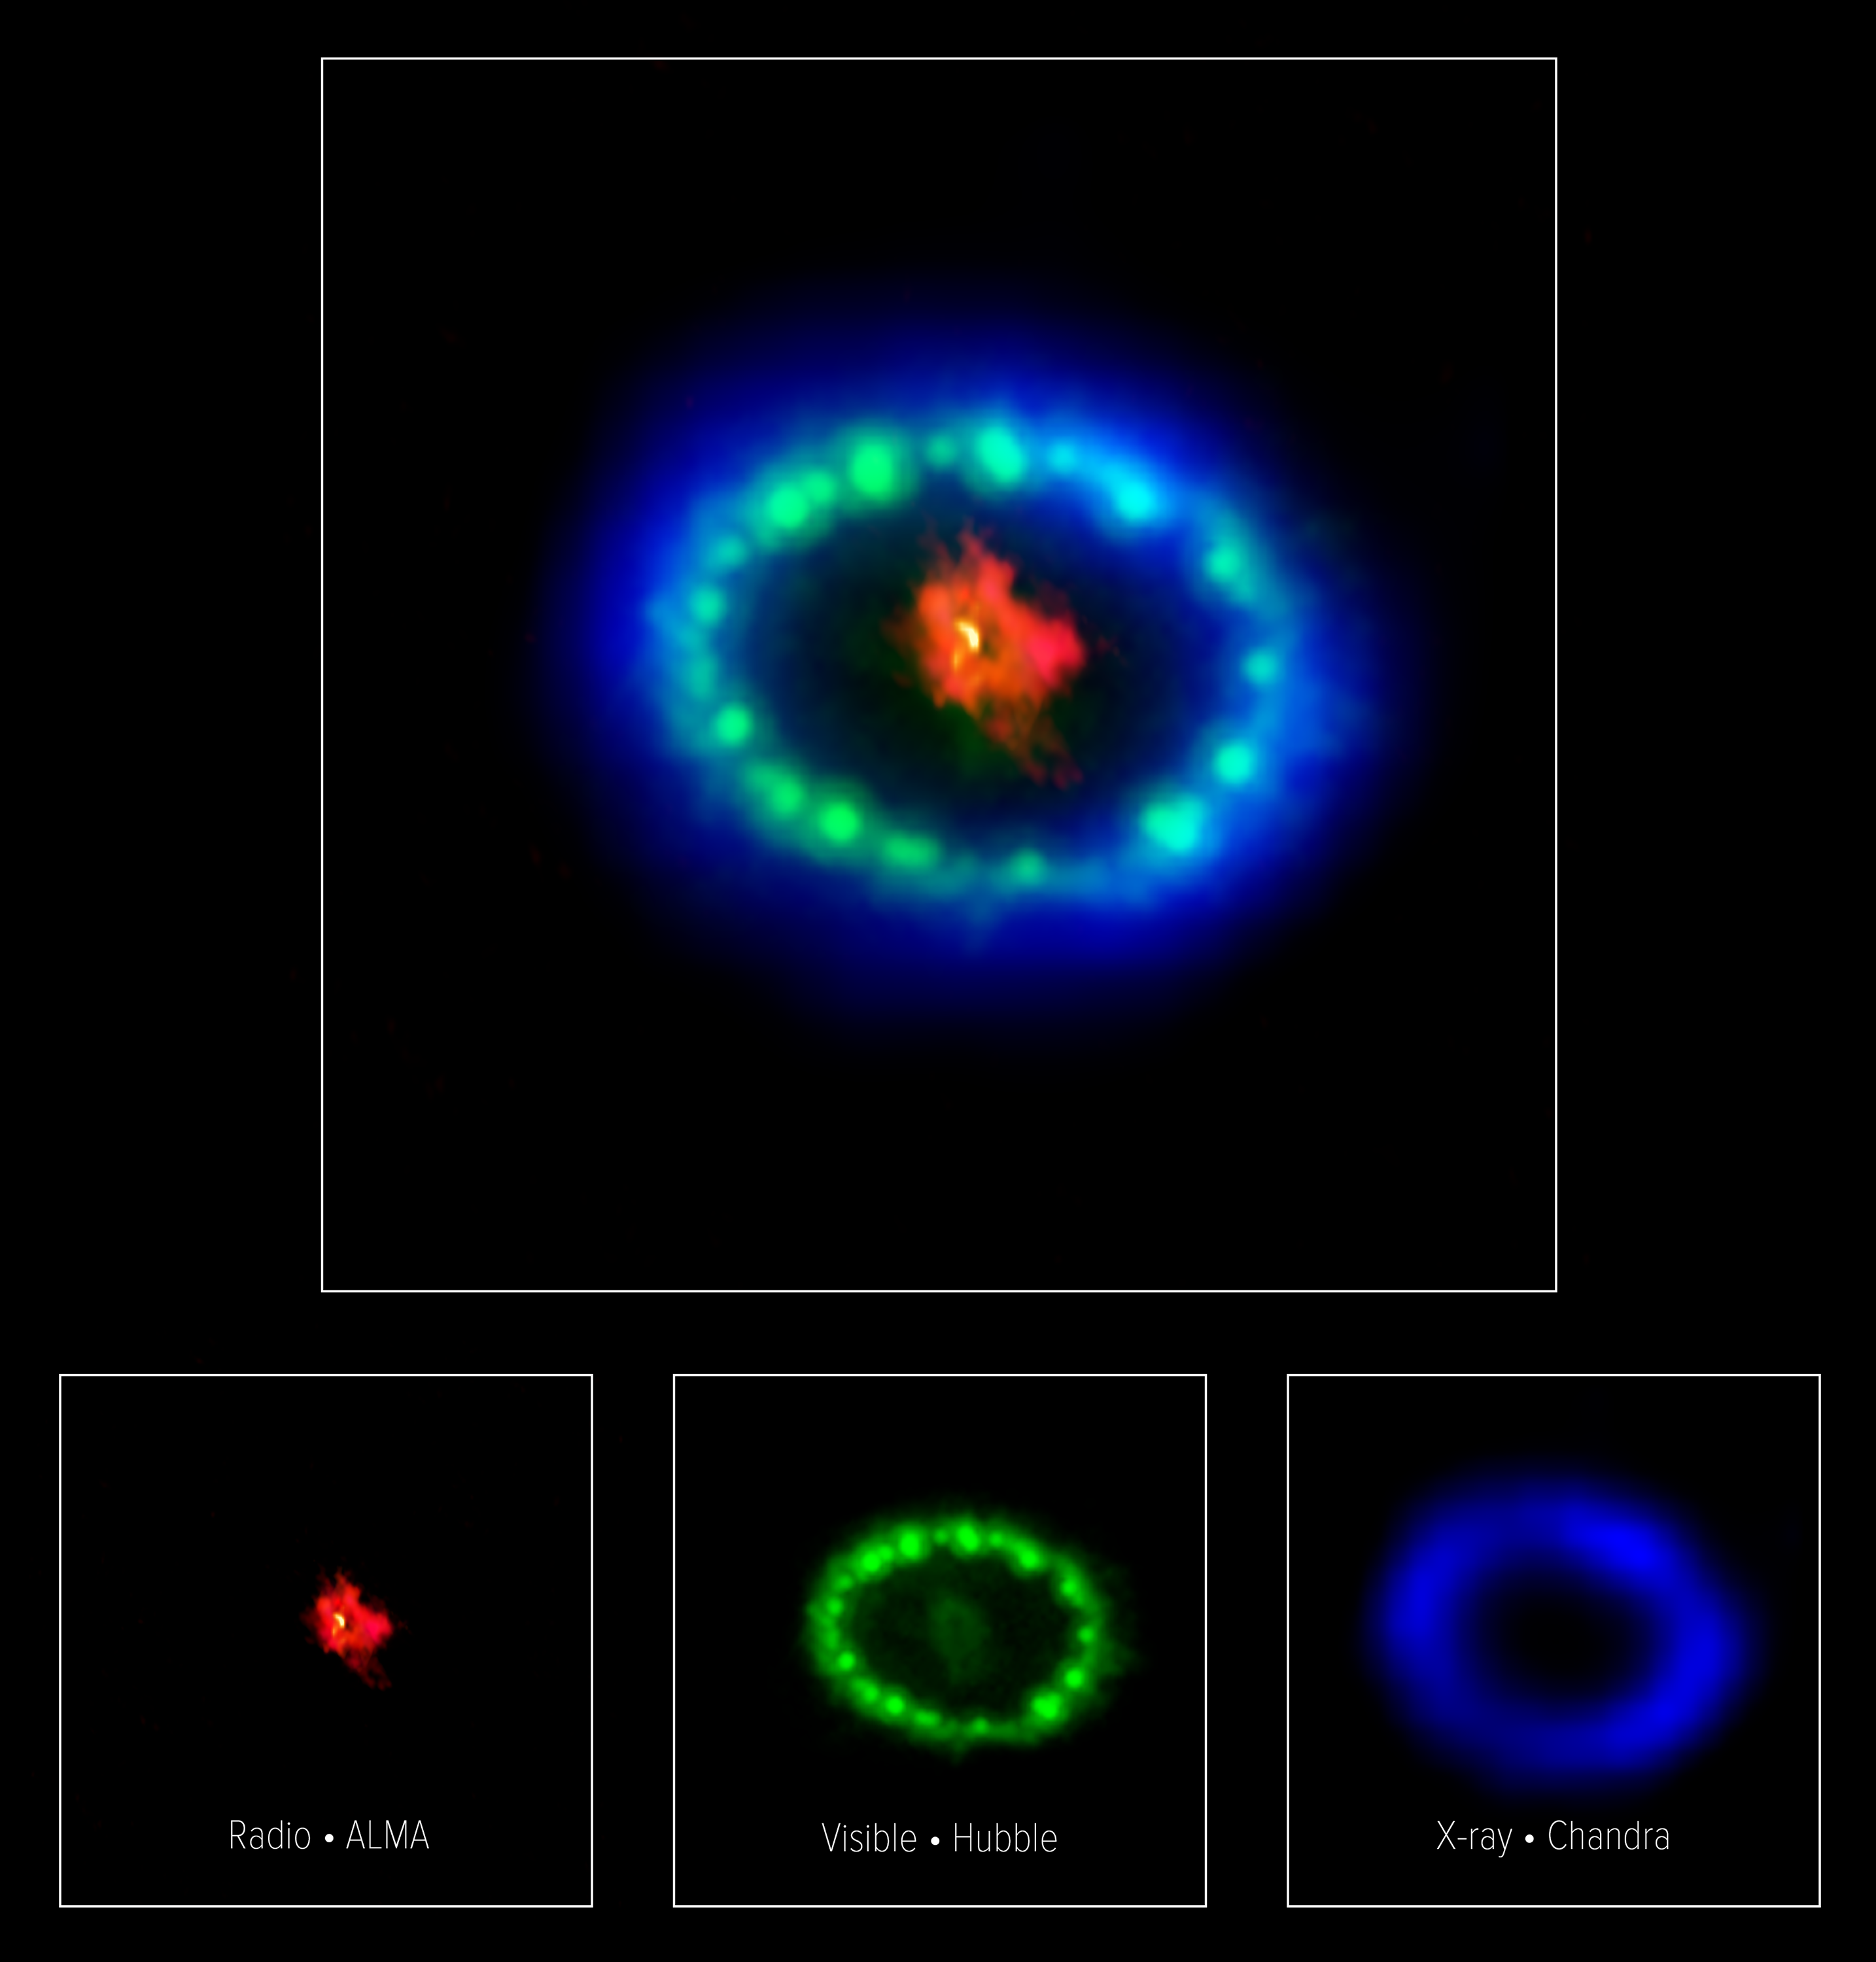

Multiwavelength image of Supernova 1987A

This colorful, multiwavelength image of the intricate remains of Supernova 1987A is produced with data from three different observatories. The red color shows dust and cold gas in the center of the supernova remnant, taken at radio wavelengths with ALMA. The green and blue hues reveal where the expanding shock wave from the exploded star is colliding with a ring of material around the supernova. The green represents the glow of visible light, captured by NASA's Hubble Space Telescope. The blue color reveals the hottest gas and is based on data from NASA's Chandra X-ray Observatory. The ring was initially made to glow by the flash of light from the original explosion. Over subsequent years the ring material has brightened considerably as the explosion's shock wave slams into it.

Credit: ALMA (ESO/NAOJ/NRAO), P. Cigan and R. Indebetouw; NRAO/AUI/NSF, B. Saxton; NASA/ESA